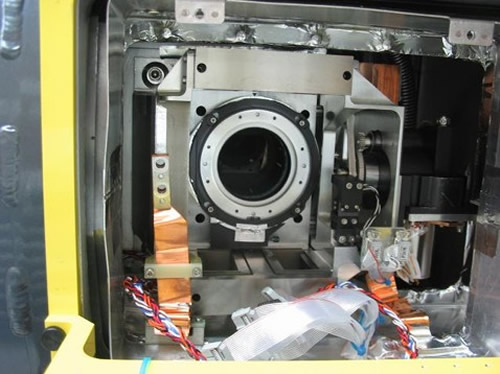

The wiring, connectors, and insulation all appear to have survived

The wiring, connectors, and insulation all appear to have survived.

Credit: International Gemini Observatory/NOIRLab/NSF/AURA